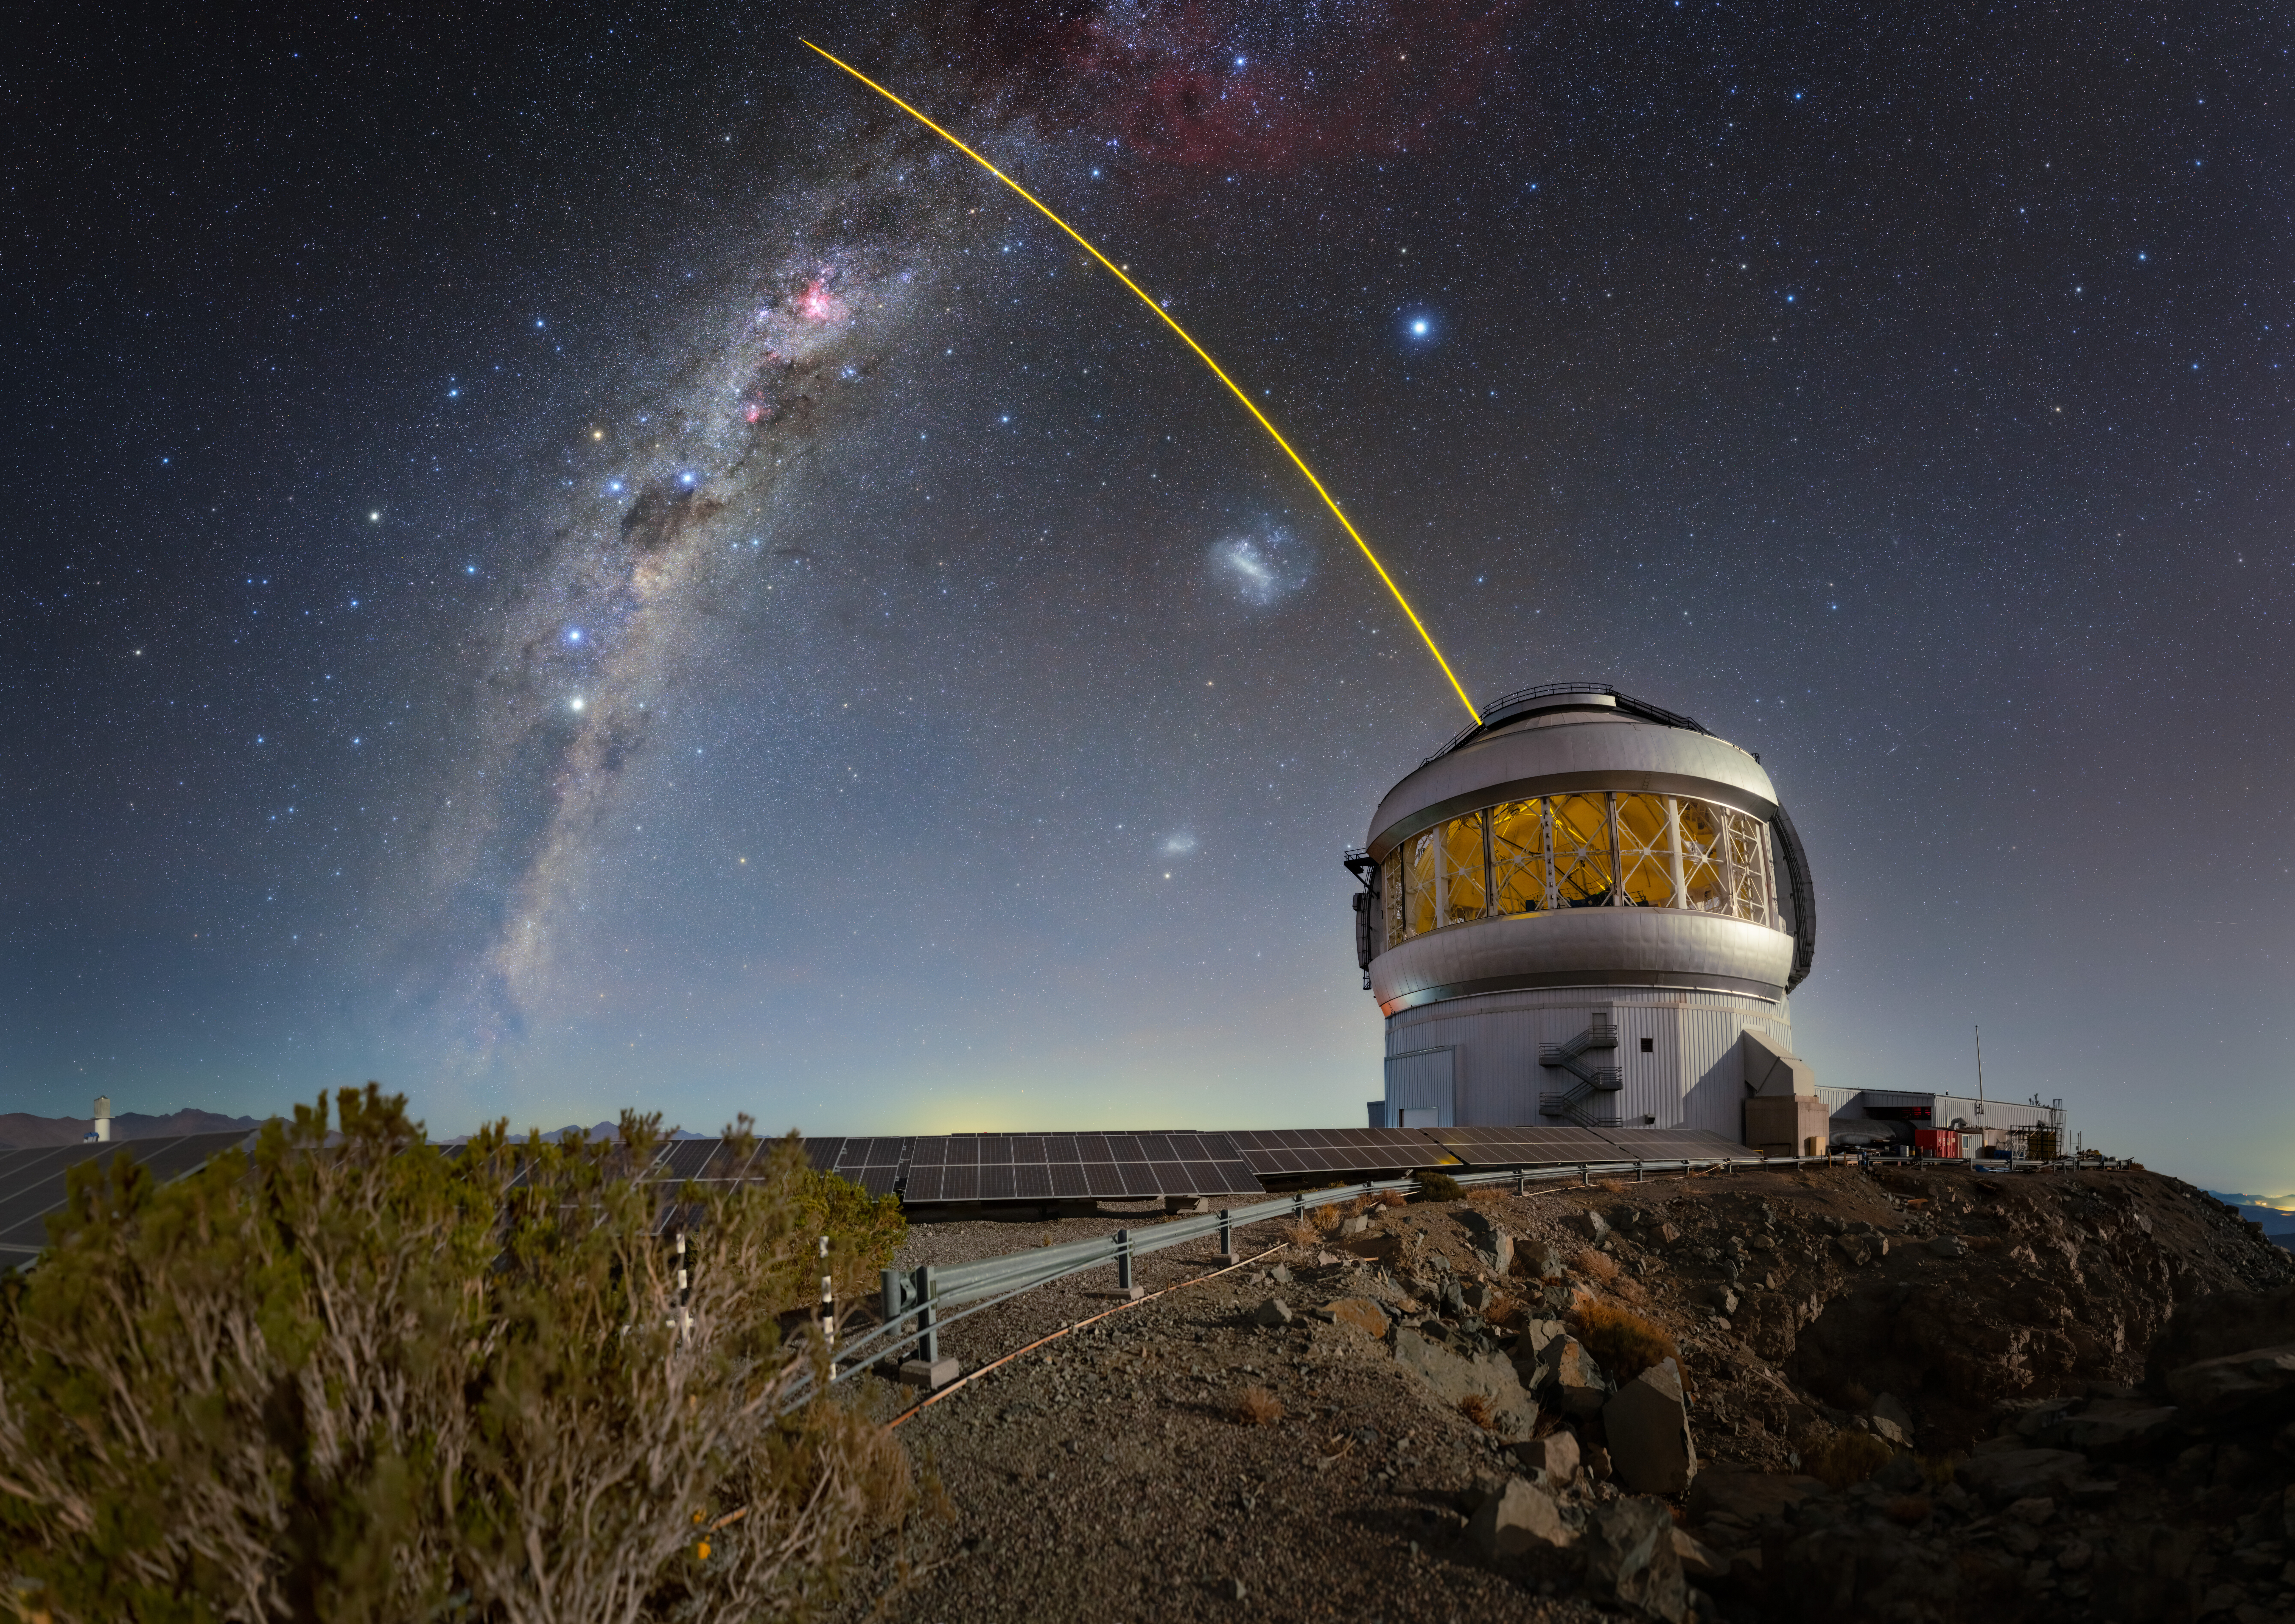

Starry Night, Laser Light

Gemini South, one half of the International Gemini Observatory, a Program of NSF NOIRLab, is seen here with its laser guide star in action. Both of the Gemini telescopes use laser guide stars to provide data for the calibration of their adaptive optics, systems of deformable mirrors that compensate for fluctuations in the upper atmosphere which can blur the images of distant stars and galaxies. The laser excites trace gas particles high in Earth’s upper atmosphere. Software then analyzes feedback from the laser to provide a model for the adaptive optics to map against. The laser guide stars can also be augmented by additional adaptive optics systems that use images of real stars from the telescope itself, such as the Natural Guide Star Next Generation Sensor (NGS-2).

This photo was taken as part of the recent NOIRLab 2022 Photo Expedition to all the NOIRLab sites.

Credit: International Gemini Observatory/NOIRLab/NSF/AURA/T. Slovinský